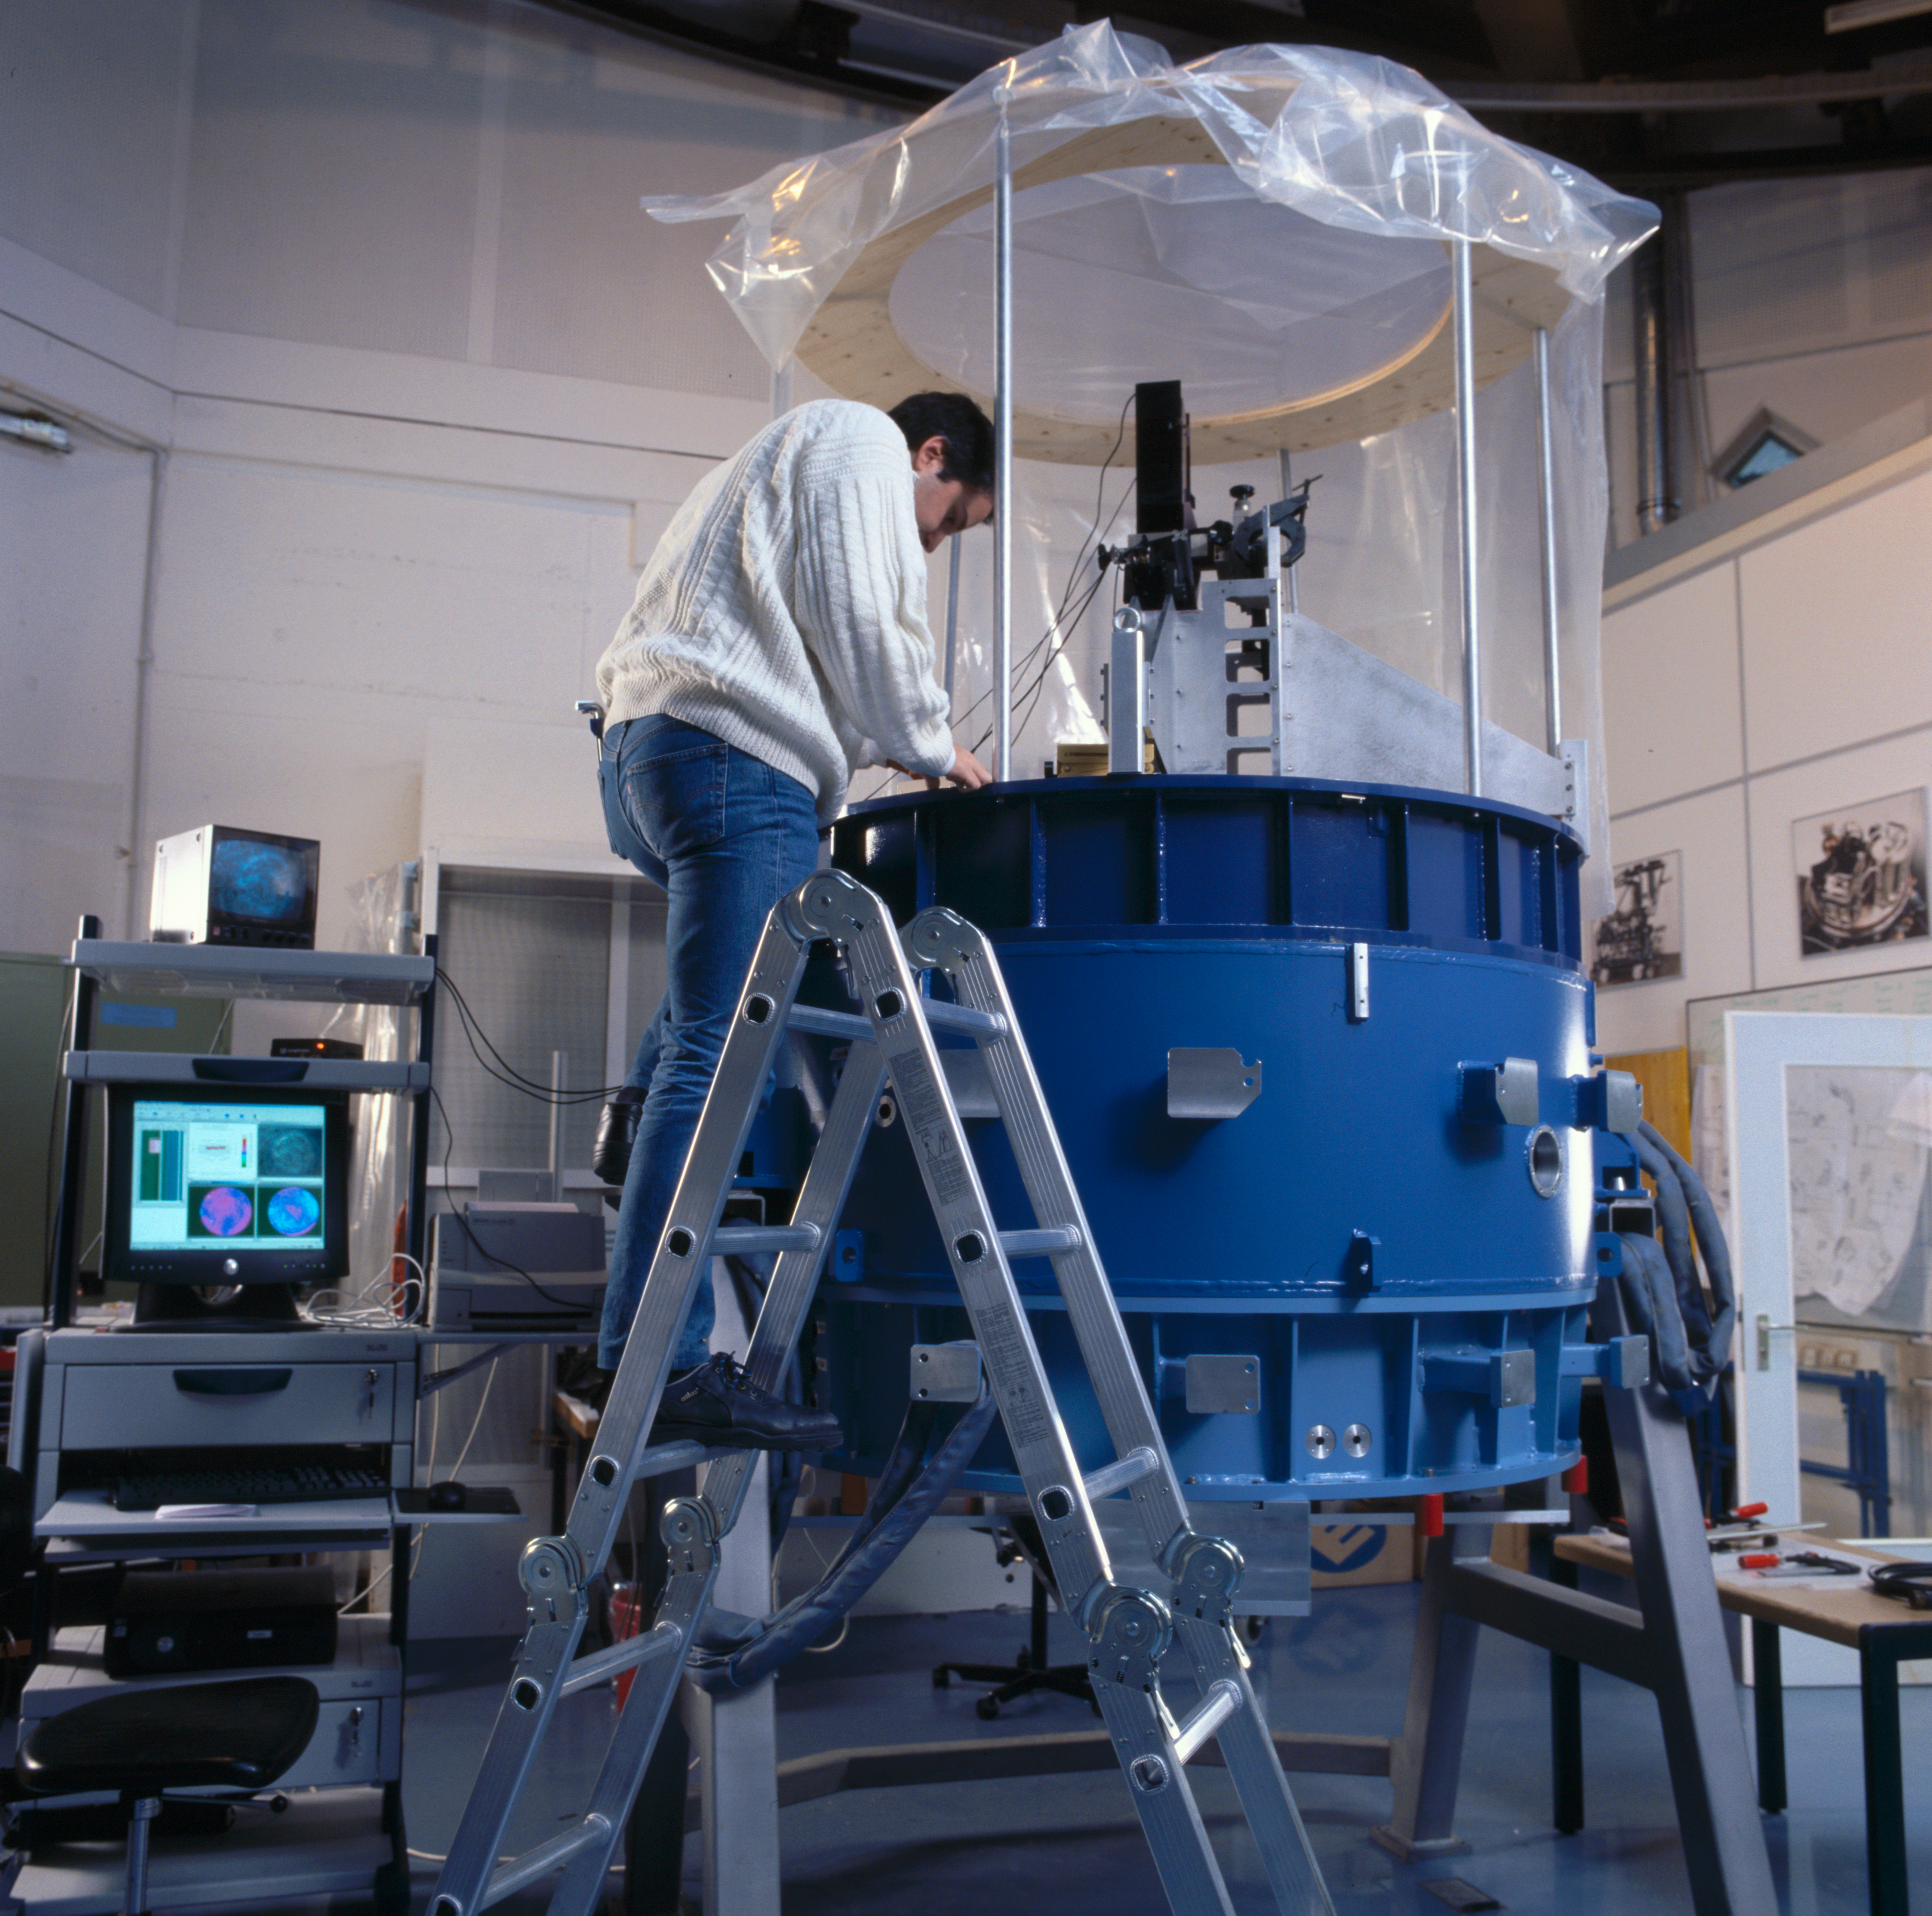

SINFONI

SINFONI at the integration lab at the ESO Headquarters in Garching in January 2003.

Credit: ESO